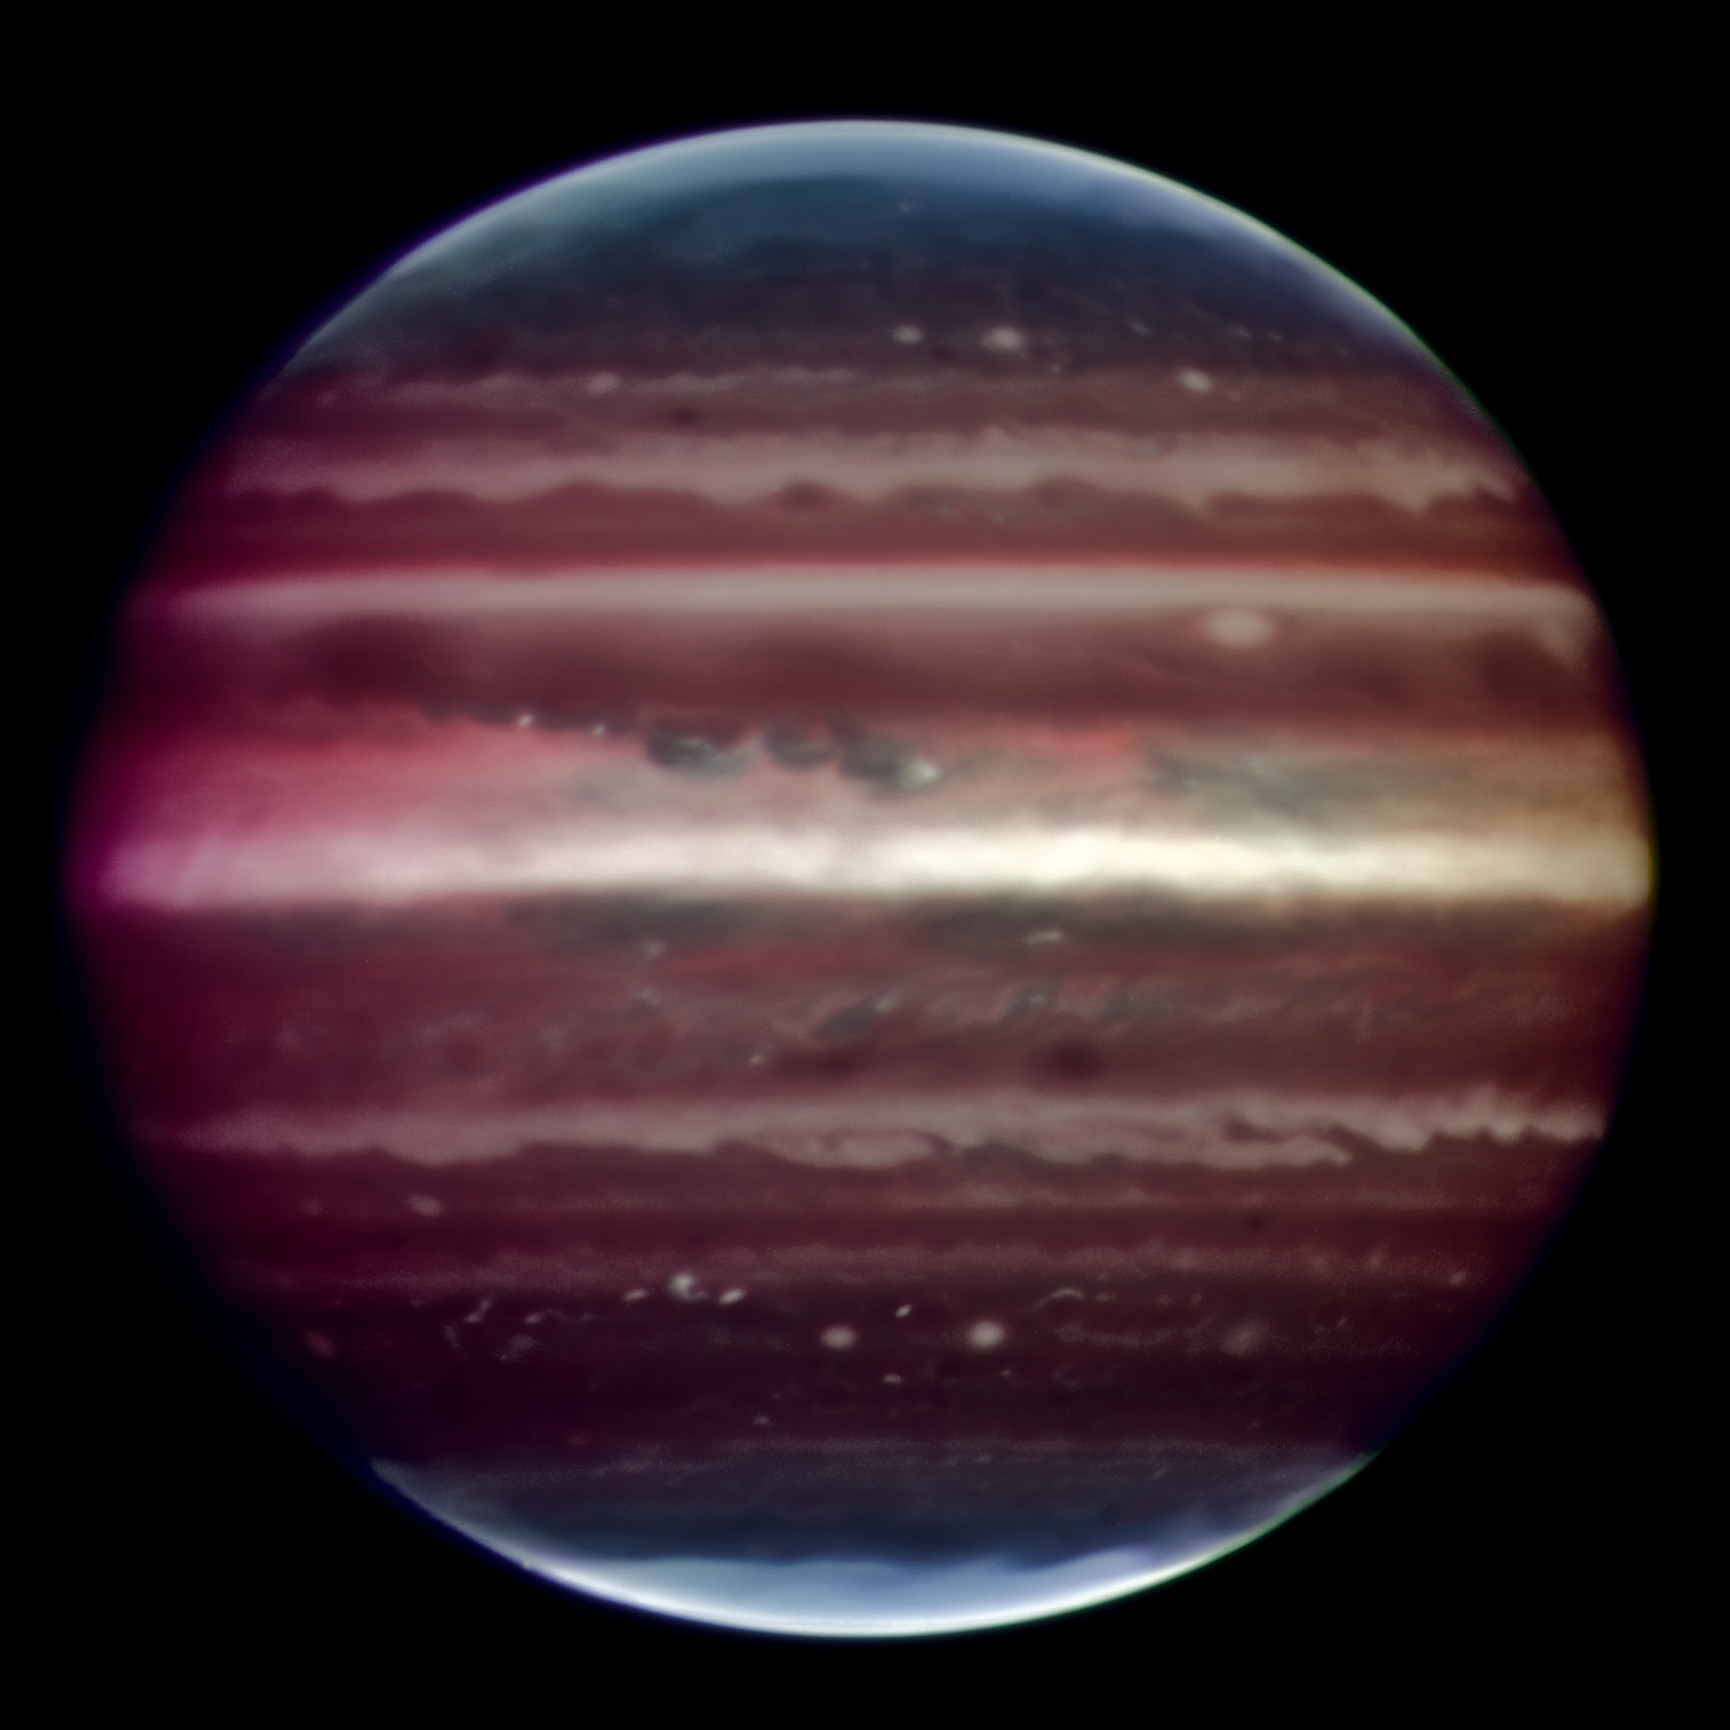

Sharpening up Jupiter

Amazing image of Jupiter taken in infrared light on the night of 17 August 2008 with the Multi-Conjugate Adaptive Optics Demonstrator (MAD) prototype instrument mounted on ESO's Very Large Telescope. This false colour photo is the combination of a series of images taken over a time span of about 20 minutes, through three different filters (2, 2.14, and 2.16 microns). The image sharpening obtained is about 90 milli-arcseconds across the whole planetary disc, a real record on similar images taken from the ground. This corresponds to seeing details about 300 km wide on the surface of the giant planet. The great red spot is not visible in this image as it was on the other side of the planet during the observations. The observations were done at infrared wavelengths where absorption due to hydrogen and methane is strong. This explains why the colours are different from how we usually see Jupiter in visible-light. This absorption means that light can be reflected back only from high-altitude hazes, and not from deeper clouds. These hazes lie in the very stable upper part of Jupiter's troposphere, where pressures are between 0.15 and 0.3 bar. Mixing is weak within this stable region, so tiny haze particles can survive for days to years, depending on their size and fall speed. Additionally, near the planet's poles, a higher stratospheric haze (light blue regions) is generated by interactions with particles trapped in Jupiter's intense magnetic field.

Credit: ESO/F. Marchis, M. Wong, E. Marchetti, P. Amico, S. Tordo